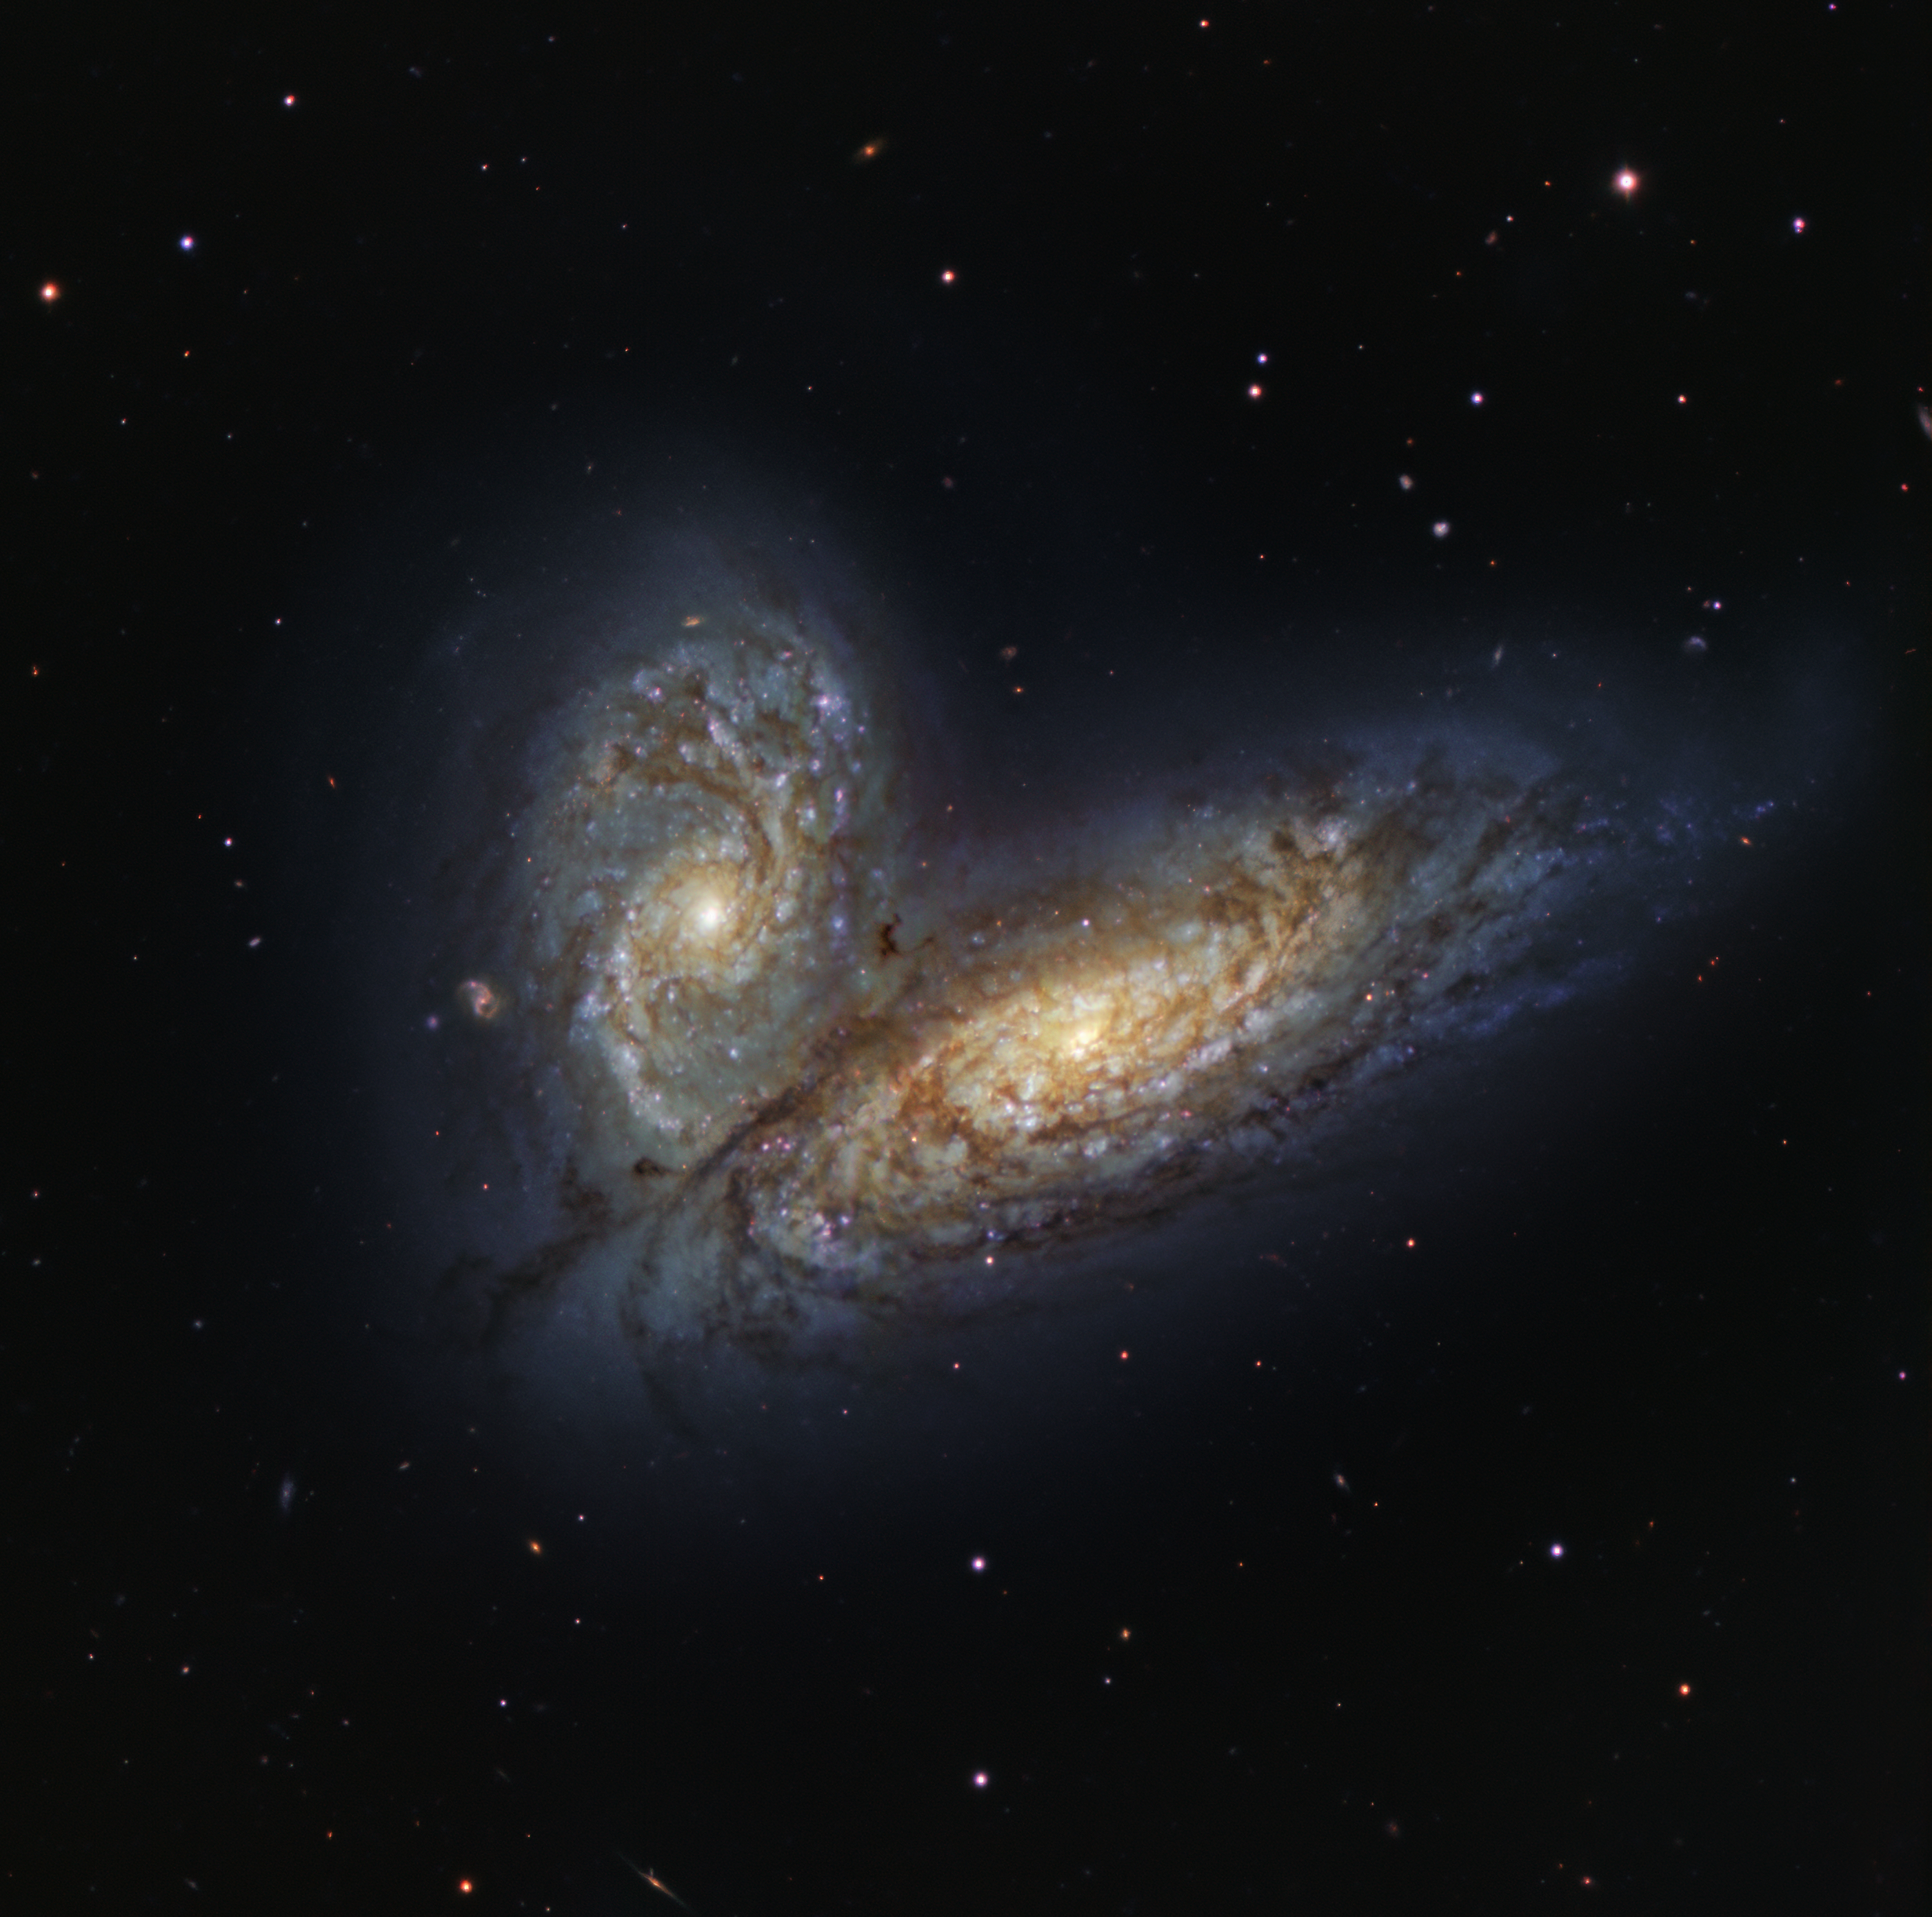

The Butterfly Effect

Around 60 million light-years away, in the constellation Virgo, the two galaxies NGC4567 and NGC4568, nicknamed the Butterfly Galaxies due to their wing-like structure, are beginning to collide and merge into each other. This is depicted in this picture captured by the FOcal Reducer and low dispersion Spectrograph 2 (FORS2) instrument, which is mounted on ESO’s Very Large Telescope (VLT) at the Paranal Observatory in the Chilean Andes.

Galaxy collisions are not unusual in the Universe. We may imagine them to be violent and catastrophic, but in reality they are surprisingly peaceful, like a waltz performed by stars, gas and dust, choreographed by gravity. This kind of collision and merger is also thought to be the eventual fate of the Milky Way, which scientists believe will undergo a similar interaction with our neighbouring galaxy Andromeda.

FORS2 is often nicknamed Paranal’s “Swiss Army knife” for its incredible versatility, and it’s in fact one of our most demanded instruments. Besides capturing images like this one it can also take spectra of up to several tens of cosmic objects simultaneously, or study polarised light.

This image was created as part of the ESO Cosmic Gems programme, an outreach initiative to produce images of interesting, intriguing or visually attractive objects using ESO telescopes, for the purposes of education and public outreach. The programme makes use of telescope time that cannot be used for science observations. All data collected may also be suitable for scientific purposes, and are made available to astronomers through ESO’s science archive.

Credit: ESO